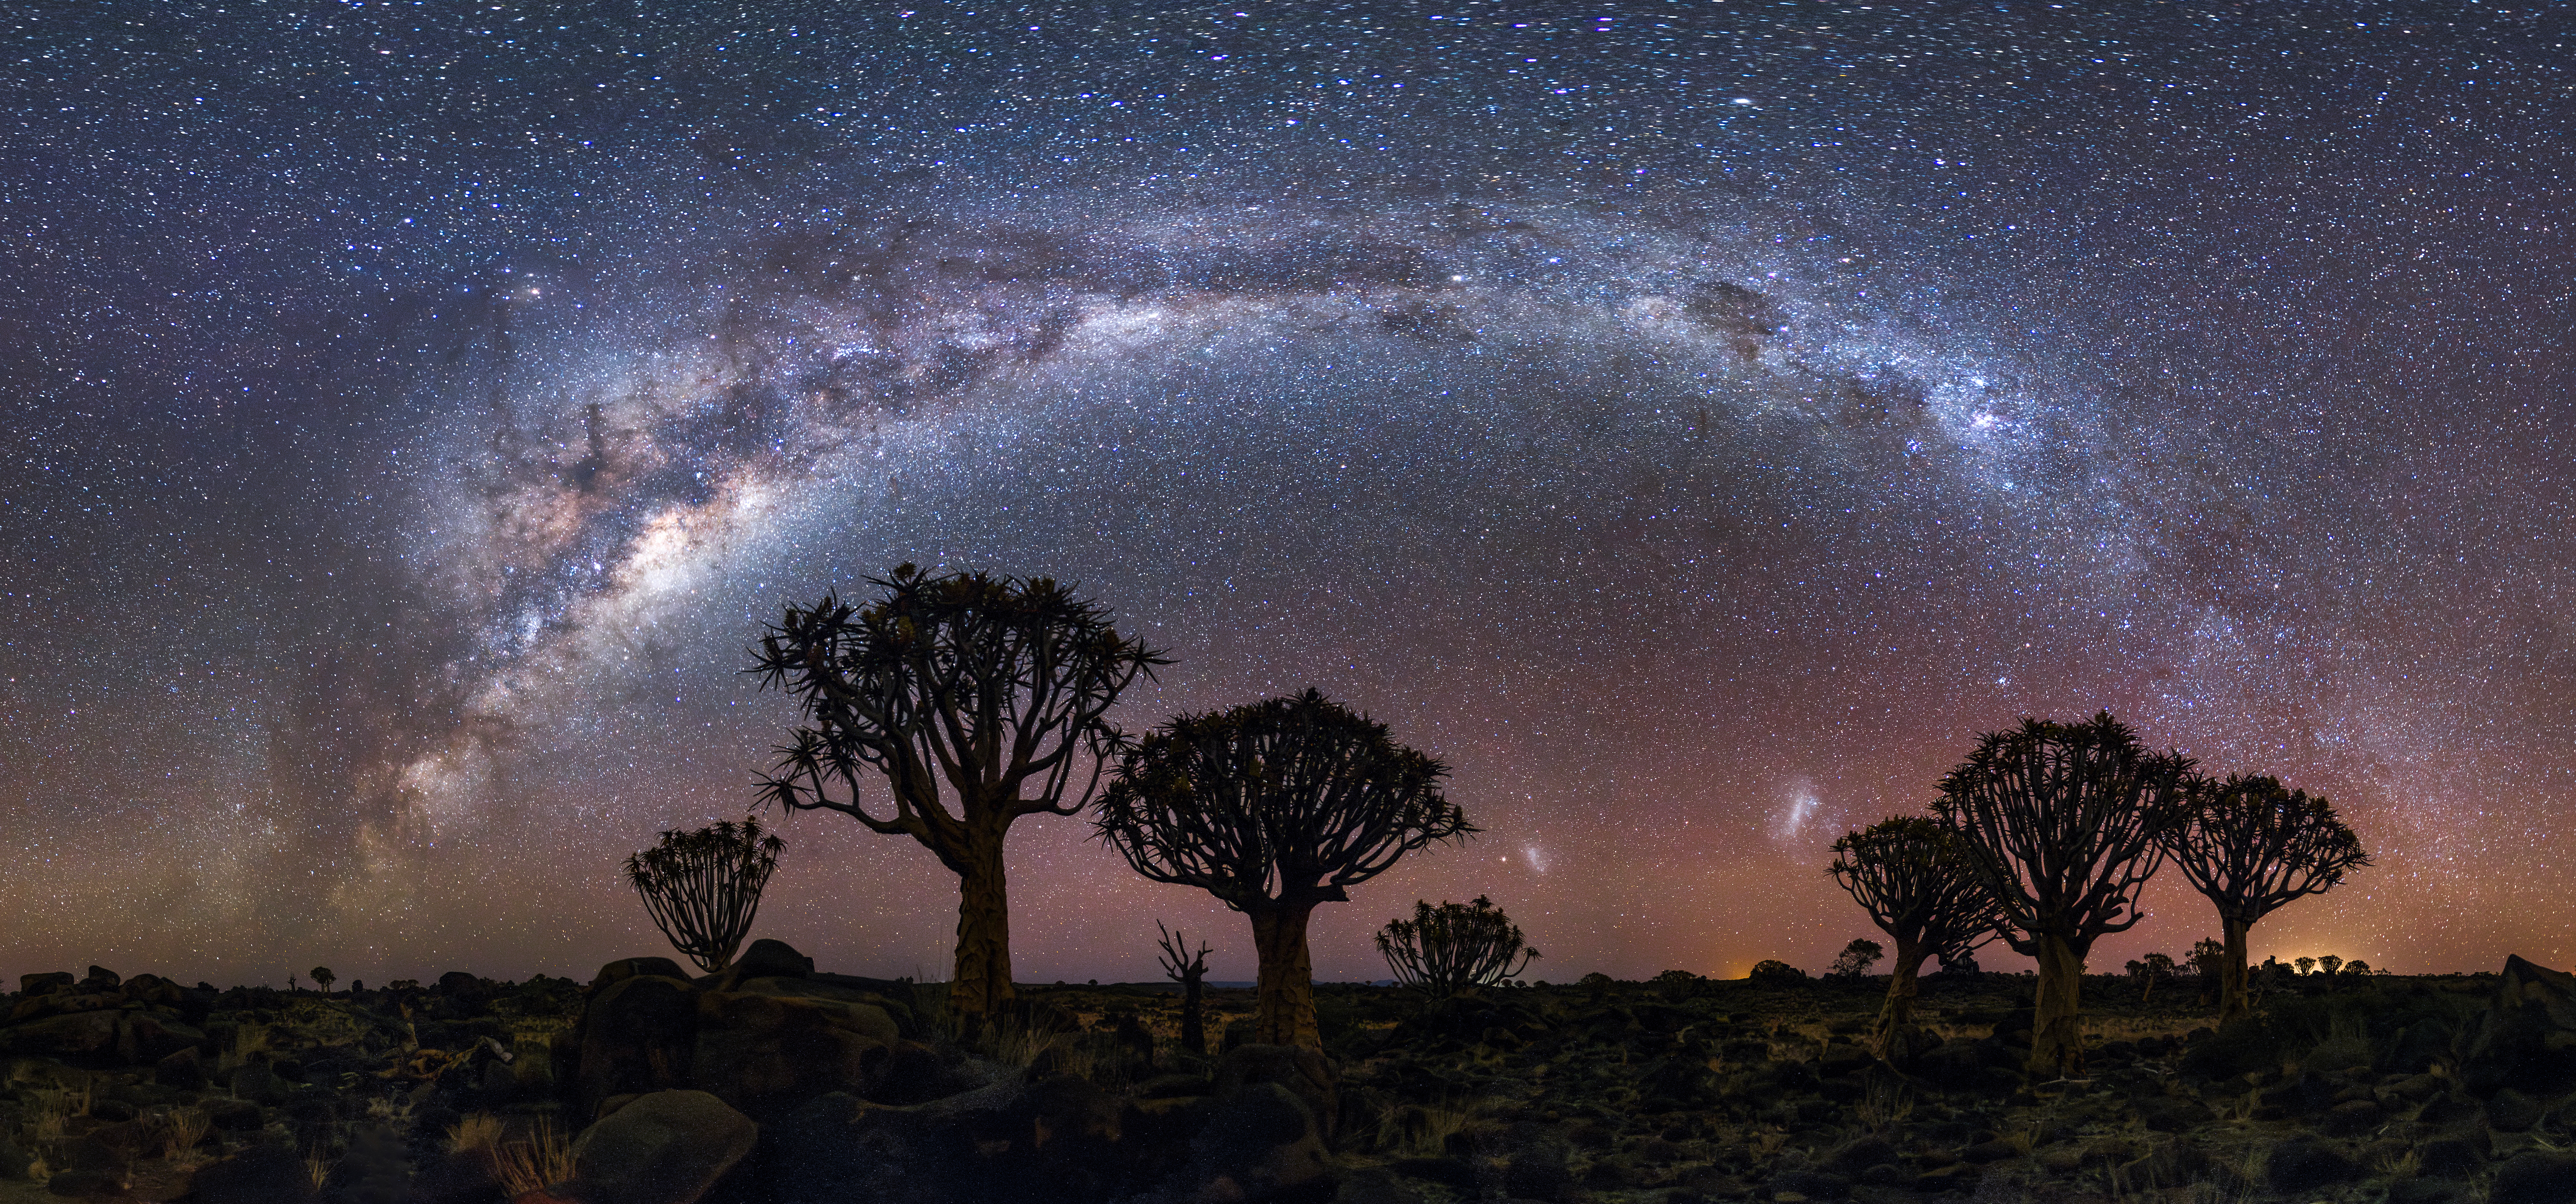

Milky Way Over Quiver Tree

Photographer: Jianfeng Dai
Country: China

This breathtaking photograph was captured on 17 June 2023, near Keetmanshoop, Namibia, and is one of six winners in the category of Still images taken exclusively with smartphones/mobile devices. Dominating the night sky, the majestic arc of the Milky Way creates a celestial bridge across the heavens. The image captures a range of notable astronomical objects: the Large and Small Magellanic Clouds, seen towards the bottom of the image and appearing as fuzzy clouds; Antares, seen towards the top left of the image; and the coalsack nebula (referred to by various names by Indigenous cultures around the world), seen vertically above the Large Magellanic Cloud. Silhouetted against this astral backdrop, the trees — which are actually succulent aloe plants native to southern Africa — add a touch of Earth's unique beauty. Historically, these plants were known as ‘quiver trees’ because groups of local Indigenous people would use their hollowed branches to hold darts. The serene Namibian landscape, combined with the brilliance of the southern hemisphere's stars, offers a glimpse into the majesty of our Universe.

Also see image in Zenodo: https://doi.org/10.5281/zenodo.10358005

Credit: Jianfeng Dai/IAU OAE (CC BY 4.0)